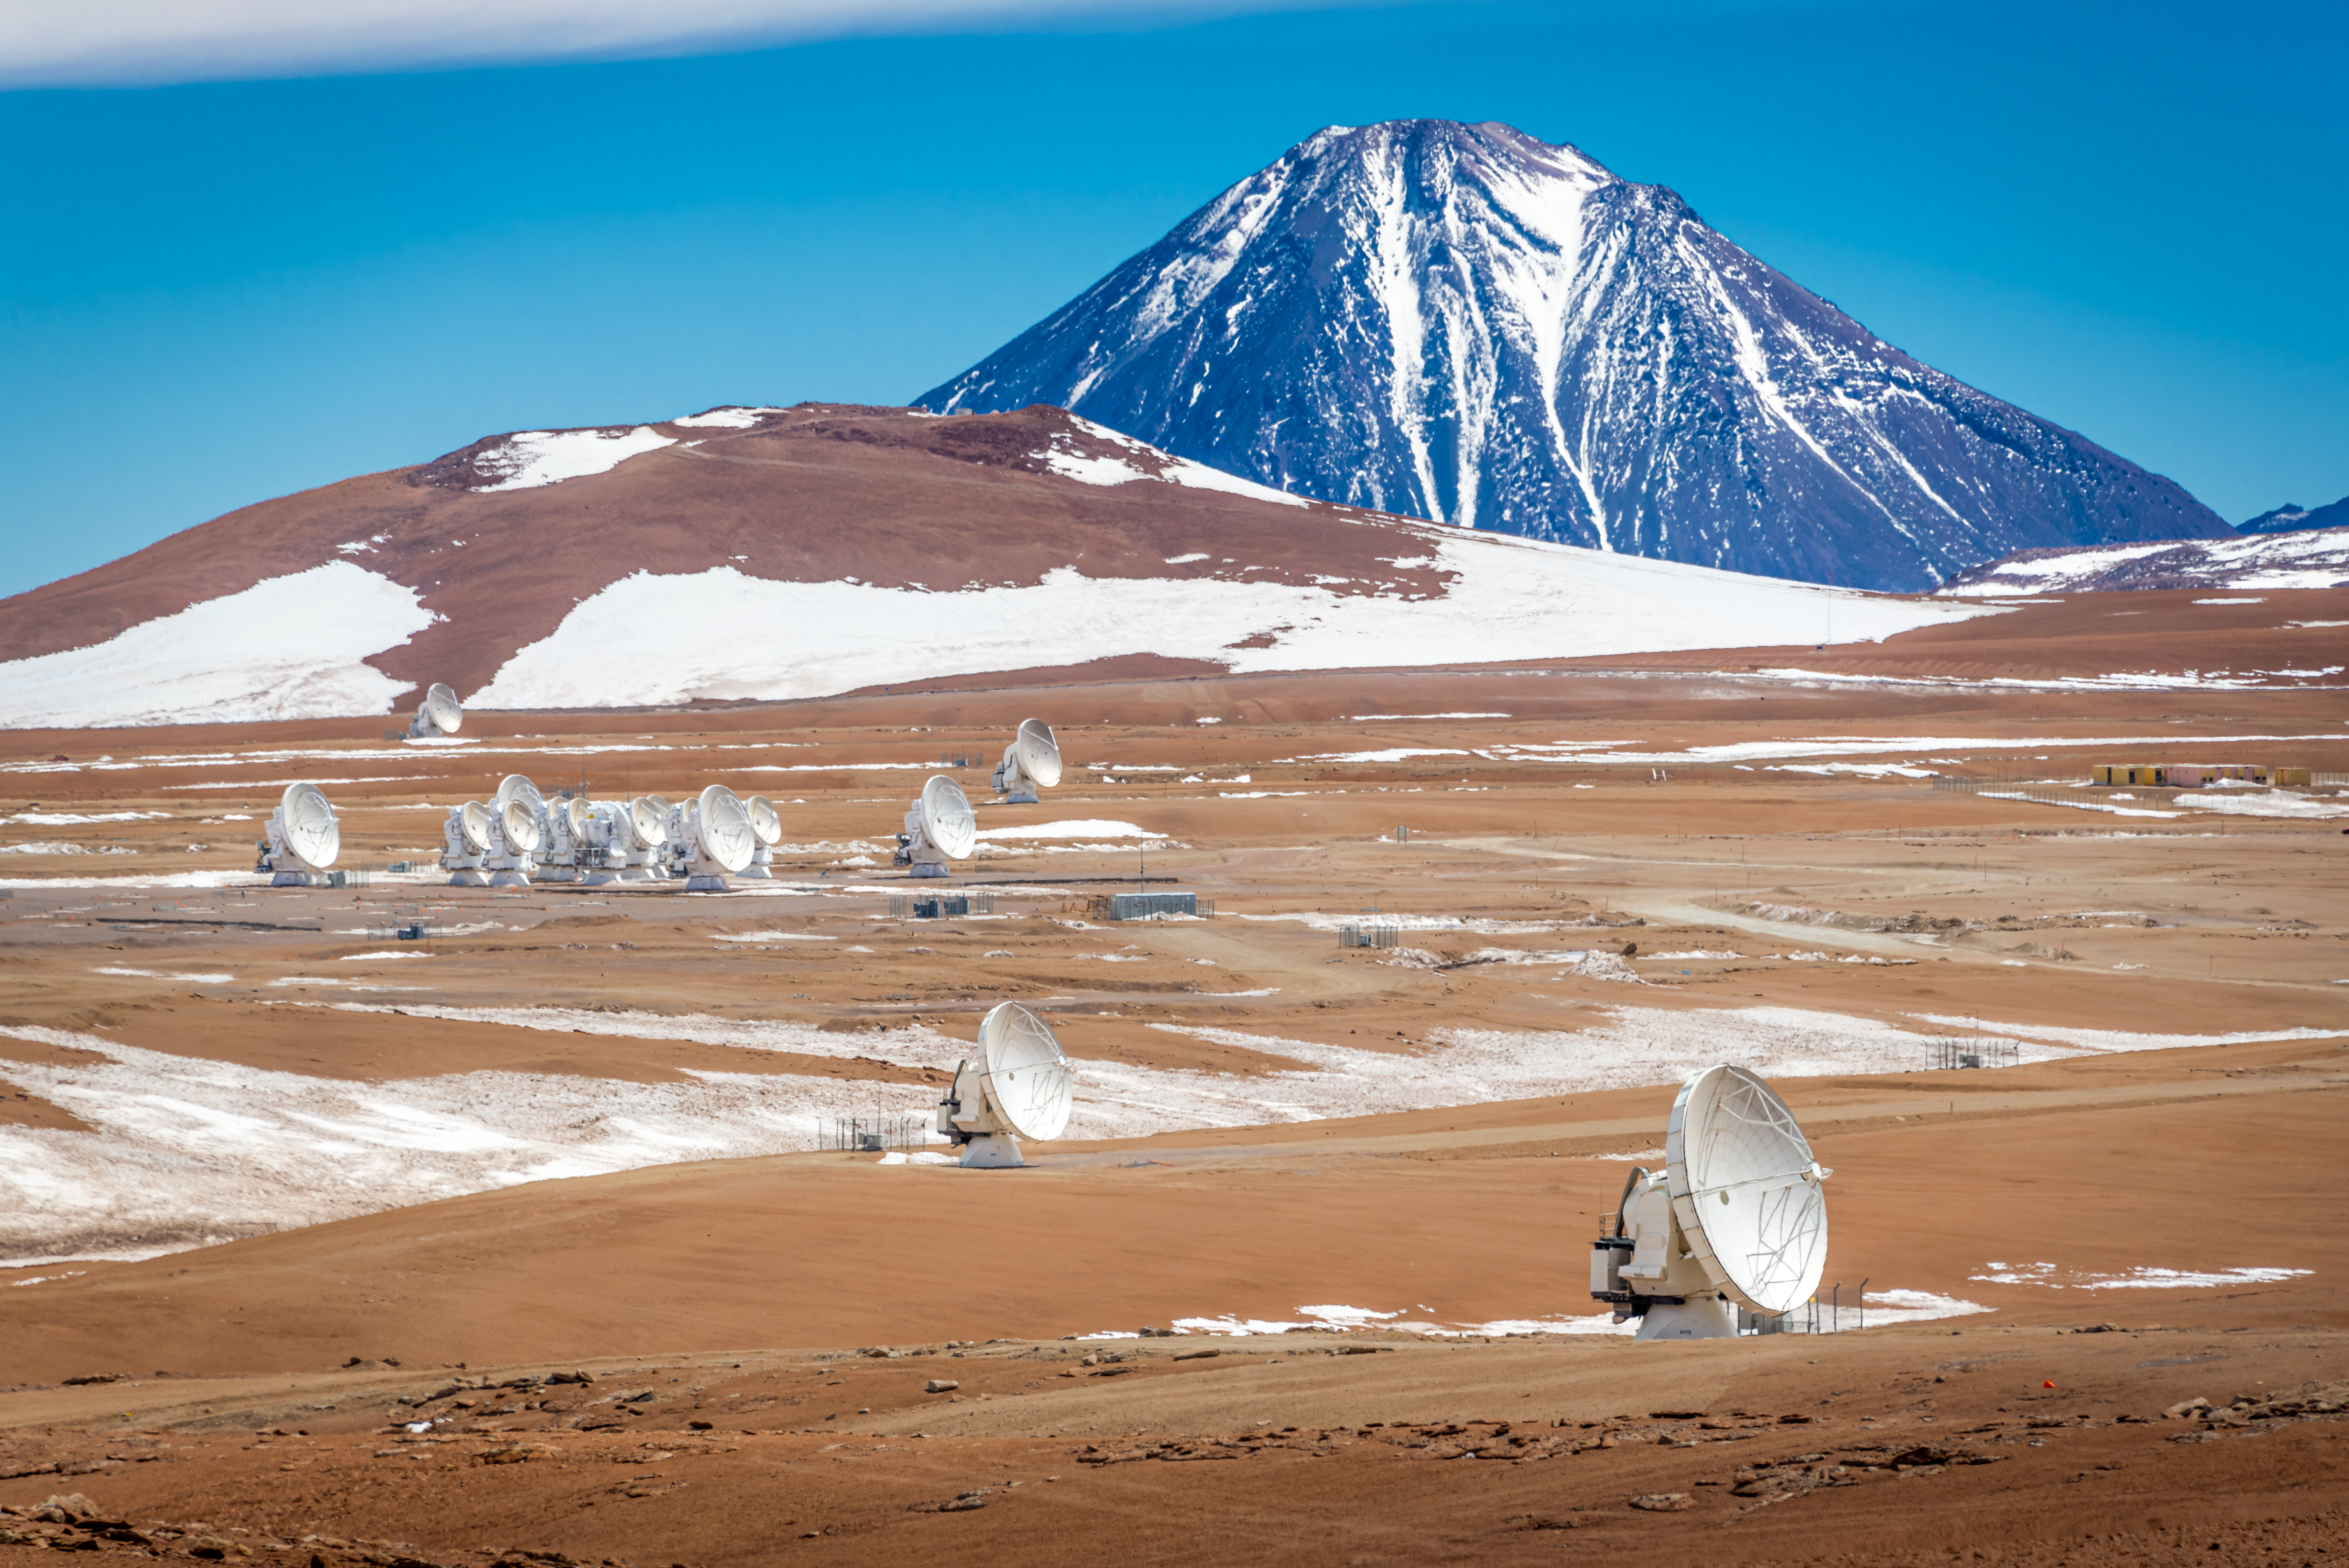

Under the giant's gaze

Embedded in the vast expanses of the Chilean Atacama Desert and watched over by a mountain, we can see some antennas emerging from the desert. In this stunning Picture of the Week, the spotlight is on ALMA, a facility which is operated by ESO and its international partners.

As its name suggests, the Atacama Large Millimeter/submillimeter Array does not work with visible light: it observes longer millimetre wavelengths that are invisible to the human eye. ALMA operates between infrared radiation and radio waves, enabling us to study cosmic sources that are cooler than stars. It lets us explore the cold side of the Universe, like clouds of gas and dust where stars form or planet-forming discs, but also the distant side, like far-away galaxies, where endless unanswered questions wait for us to be discovered.

This image shows some of ALMA’s 66 antennas, which can be moved around and arranged in different configurations where the maximum distance between antennas can vary from 150 metres to 16 kilometres. The antennas work together in perfect harmony with a technology called interferometry, which is used to create a virtual large telescope that allows astronomers to see incredibly small details. The whole is greater than the sum of its parts!

ALMA antennas are located on the Chajnantor plateau, 5000 m above sea level. The high altitude and dry climate are essential to observe at millimetre wavelengths, which are heavily absorbed by water vapour in the atmosphere. ALMA is guarded by the 5916 m high Licancabur volcano in the background. Fun fact: a lake sits in its crater at the top, making it one of the highest lakes in the world!

Credit: Y. Villalon/ESO